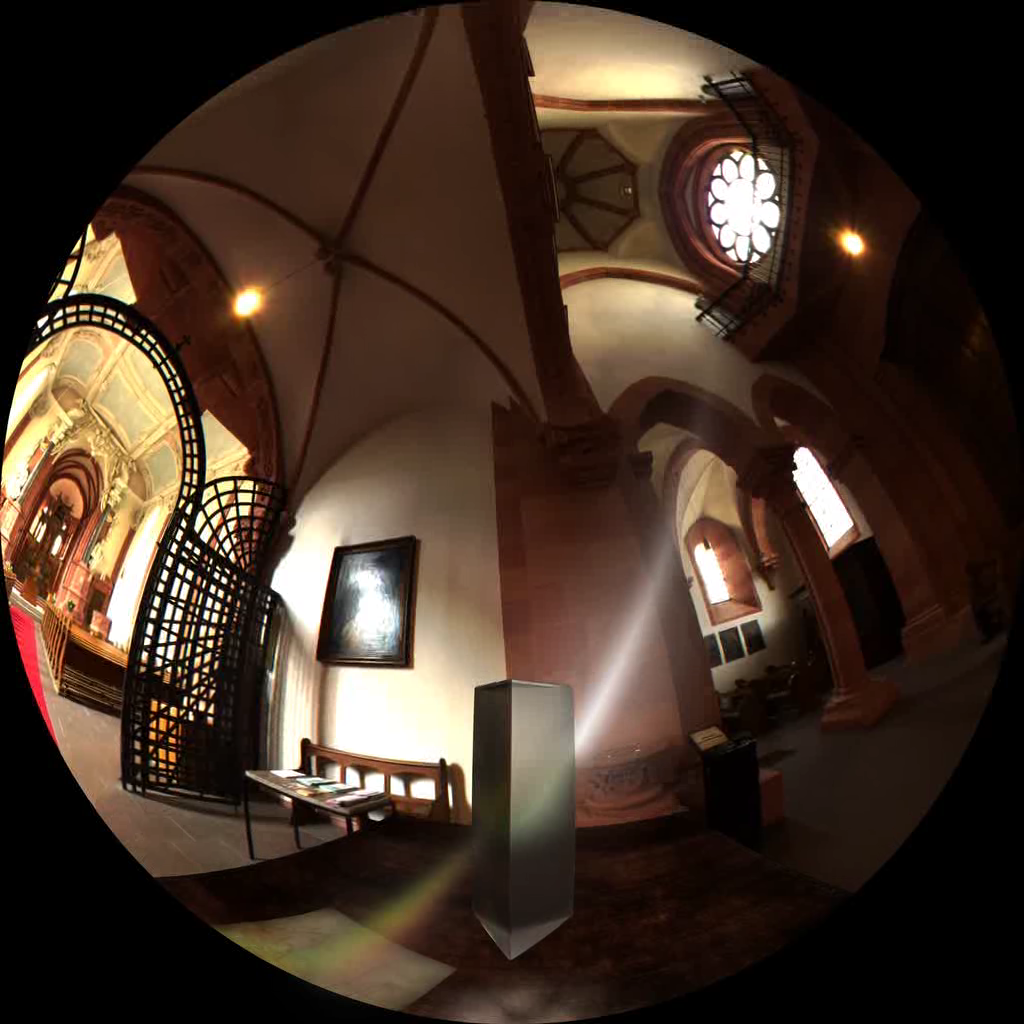

Image from Cosmic Origins

Fish-eye image from ‘Cosmic Origins’ the ALMA Planetarium Show, showing the solar spectrum. More information about the show is available on http://www.cosmicorigins.org

Credit: APLF/ESO